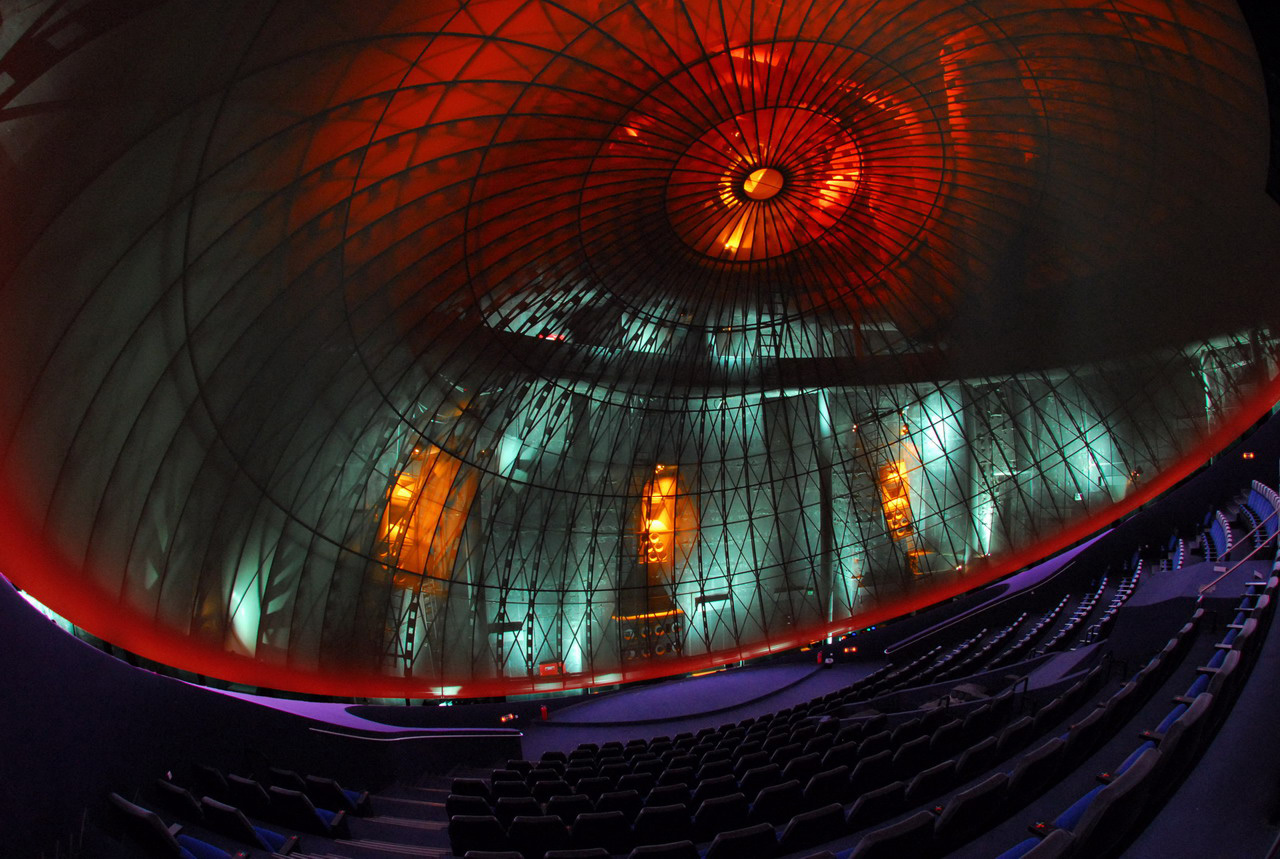

Eugenides Foundation

Eugenides Foundation is an ESO Outreach Partner Organisation. Read more on: http://www.eso.org/public/outreach/partnerships/organisations.html

Credit: Eugenides Foundation